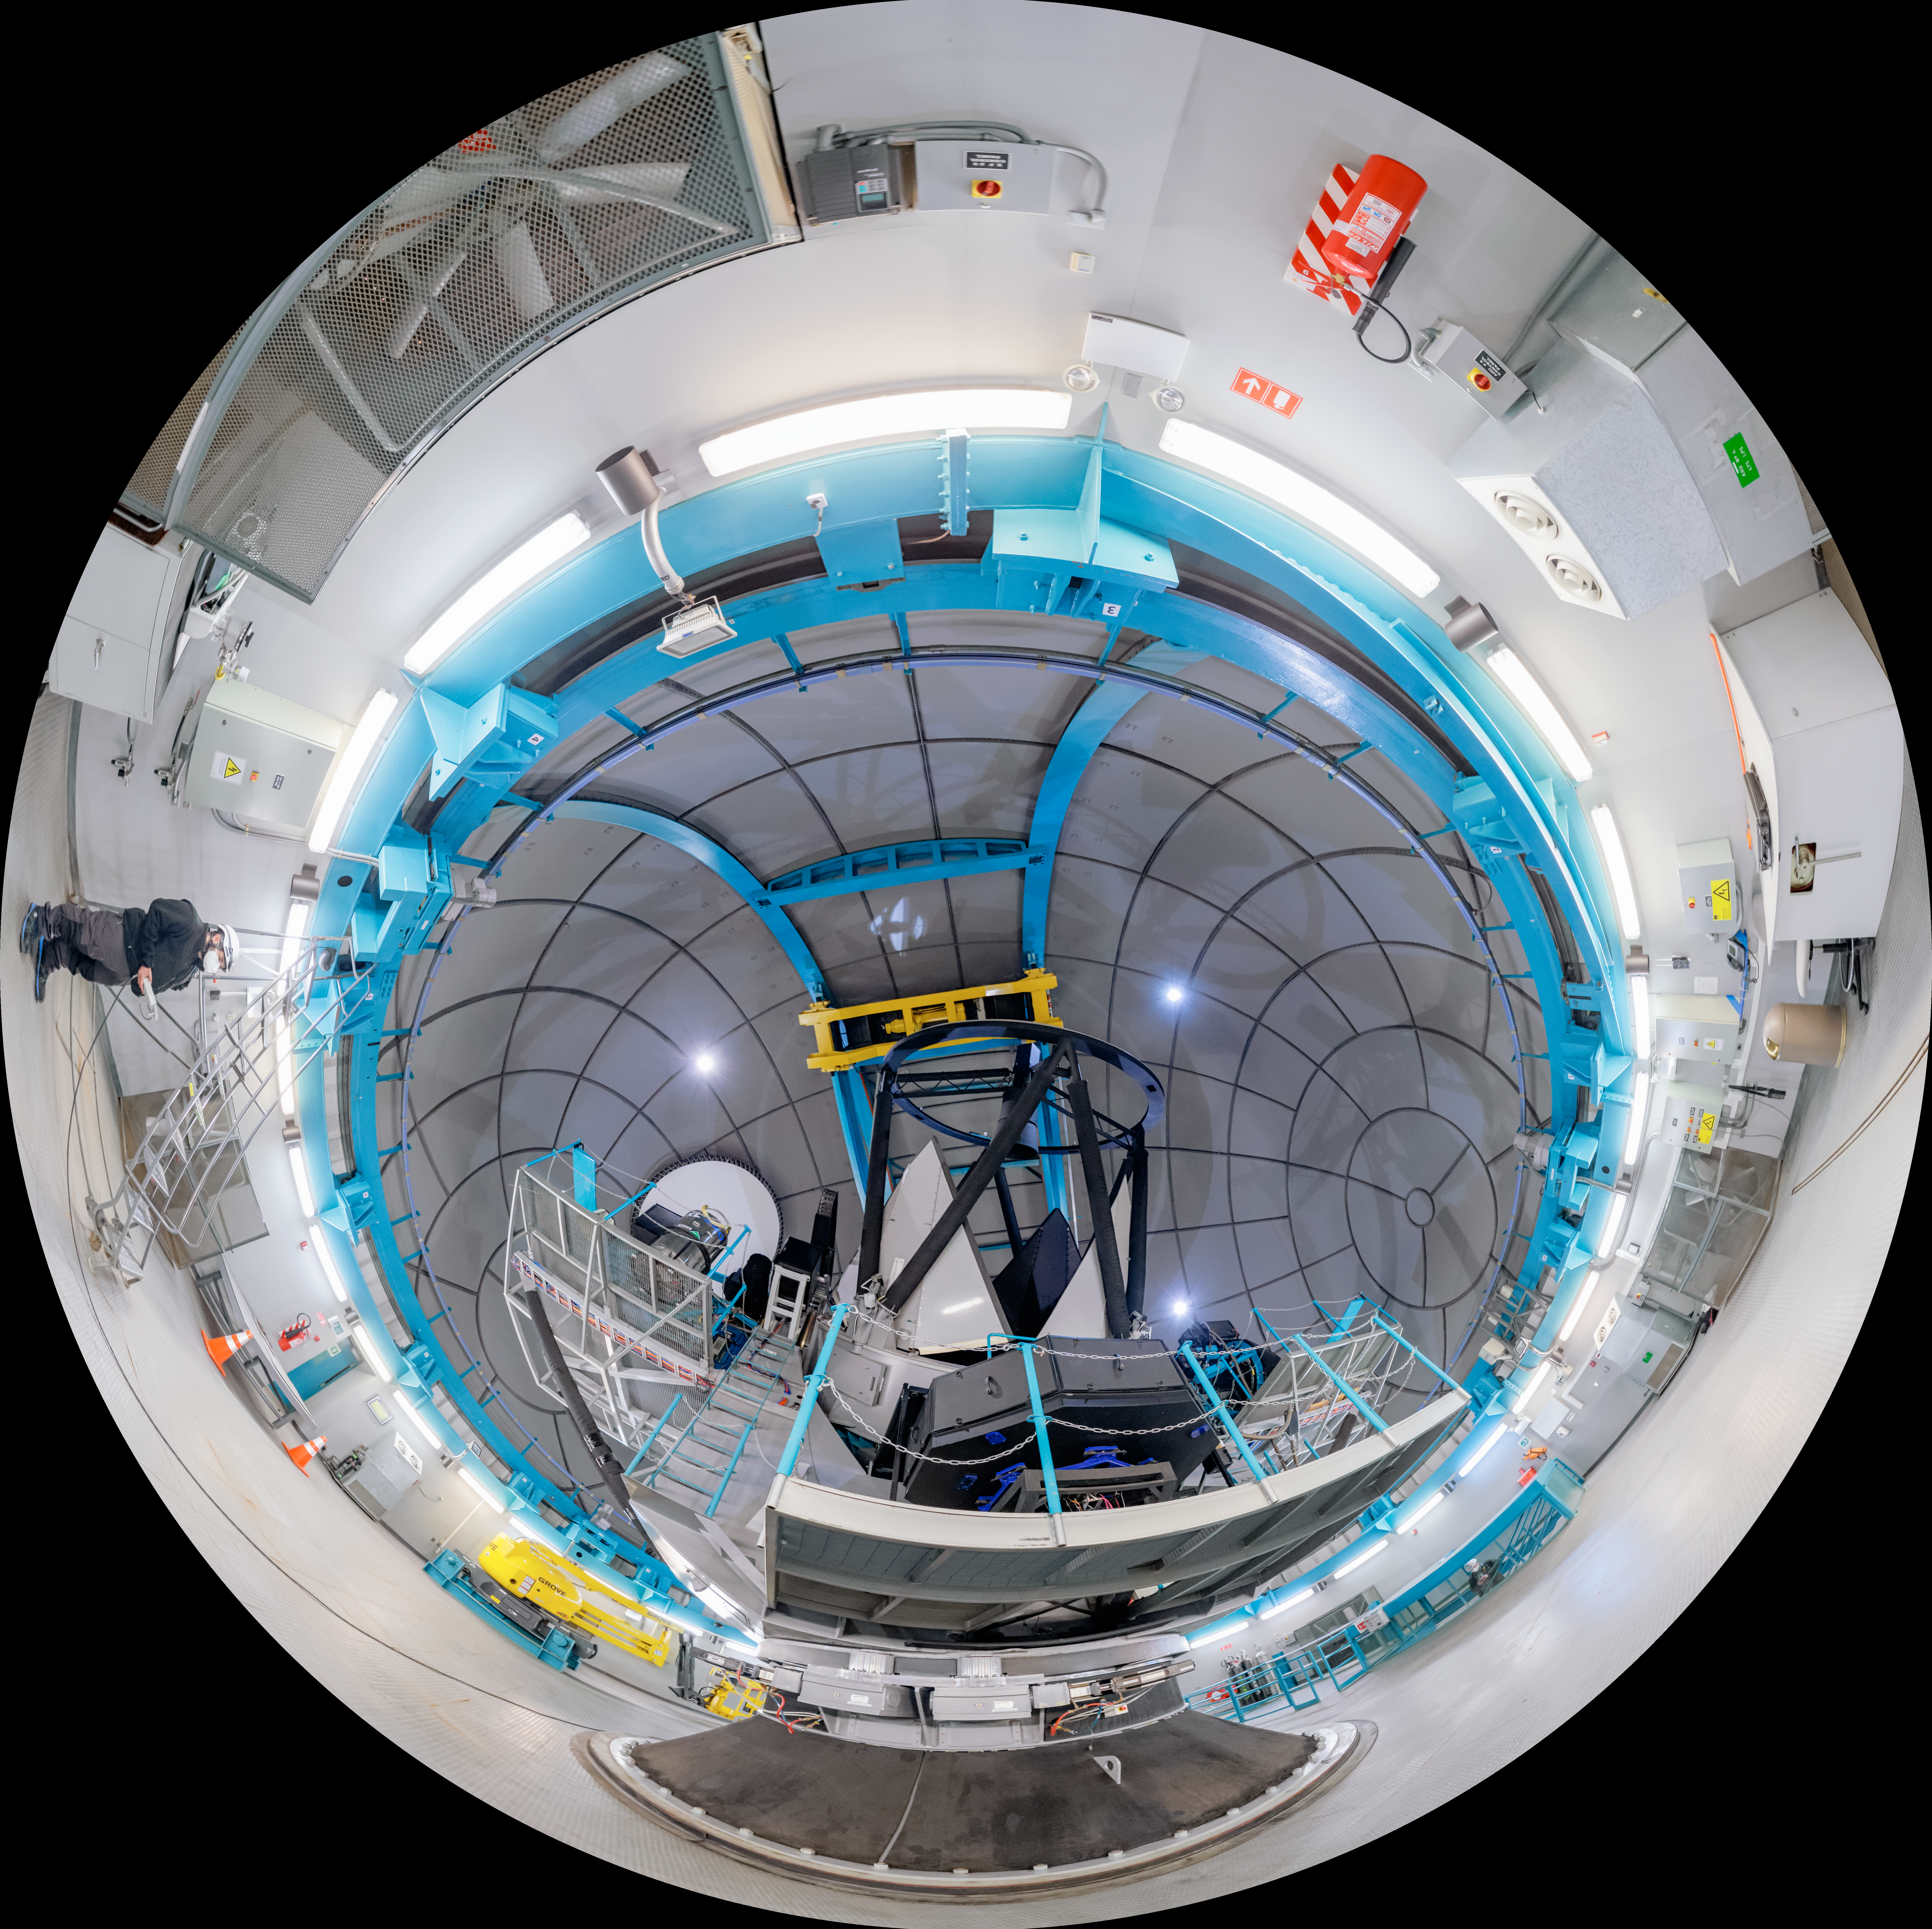

SOAR Telescope Interior Fulldome

A fulldome view inside the SOAR Telescope on Cerro Pachón in Chile.

A 360 panorama version of this image can be viewed here.

Credit: NOIRLab/NSF/AURA/P. Horálek